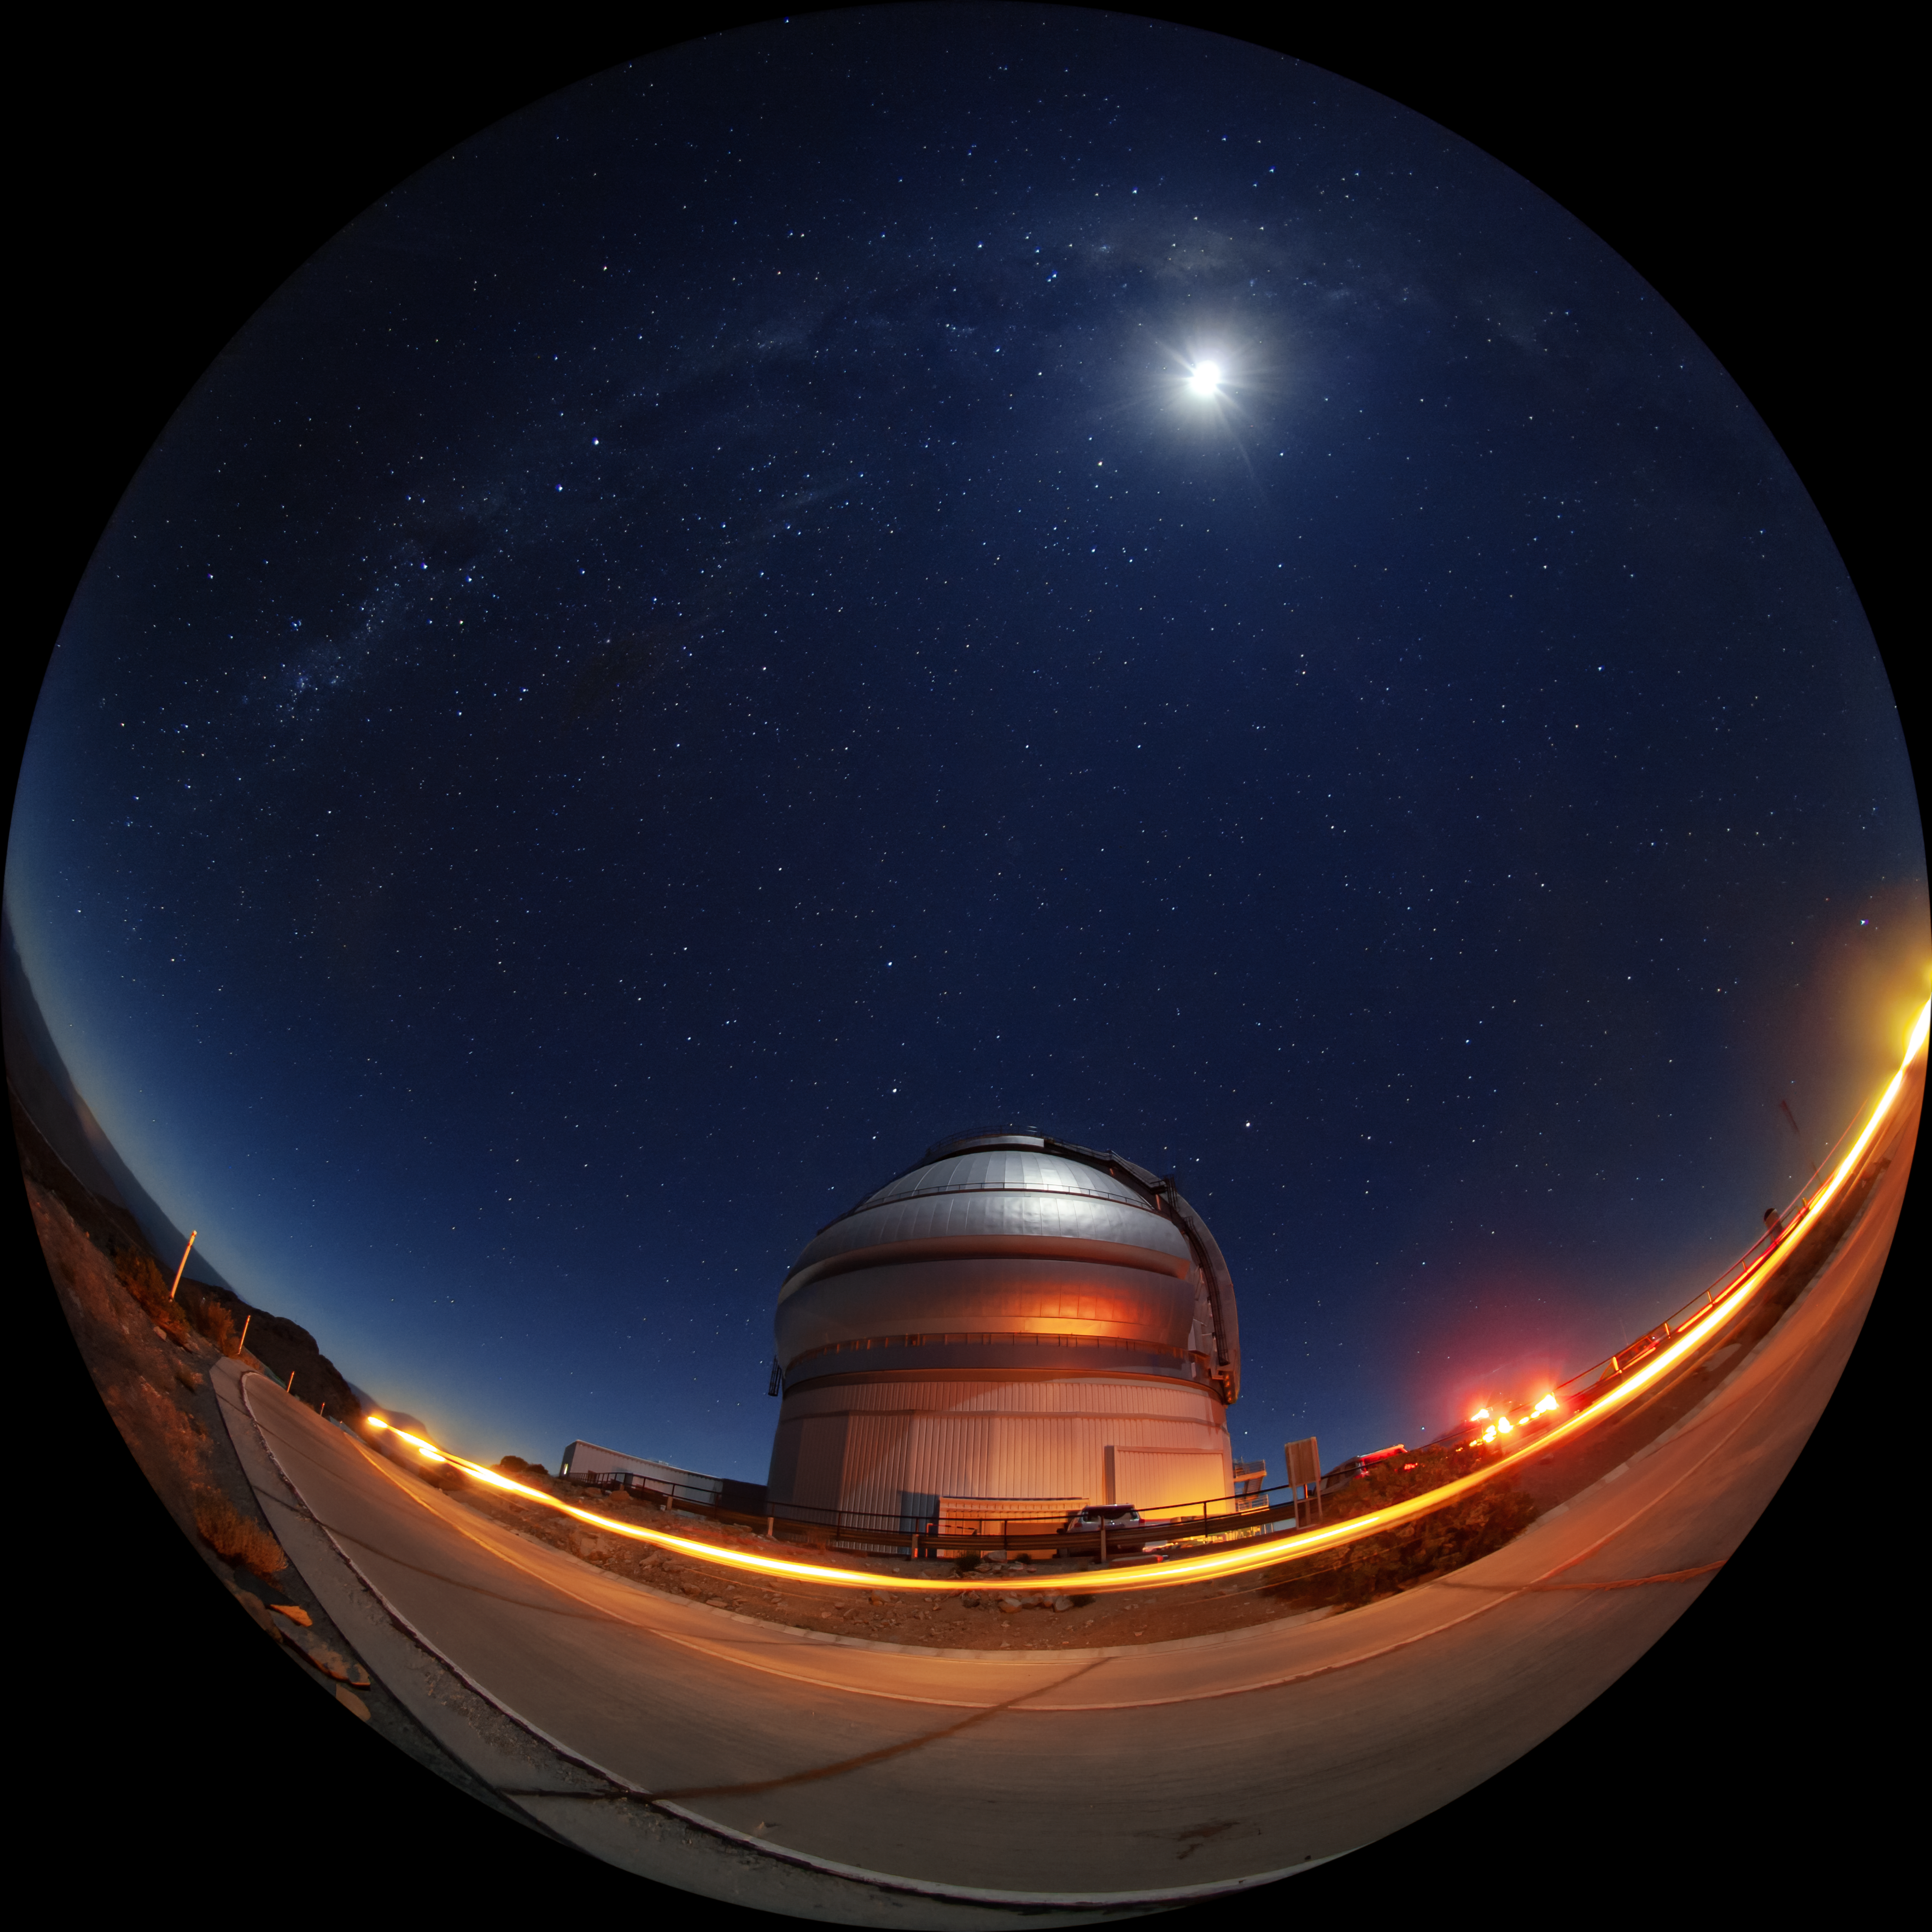

A Bright Night at Gemini South

This photo shows the Moon and the Milky Way spanning high above the Gemini South 8-meter telescope located on Cerro Pachón, Chile. Gemini South is a part of the International Gemini Observatory, a program of NSF NOIRLab.

Credit: International Gemini Observatory/NOIRLab/AURA/NSF/M. Paredes